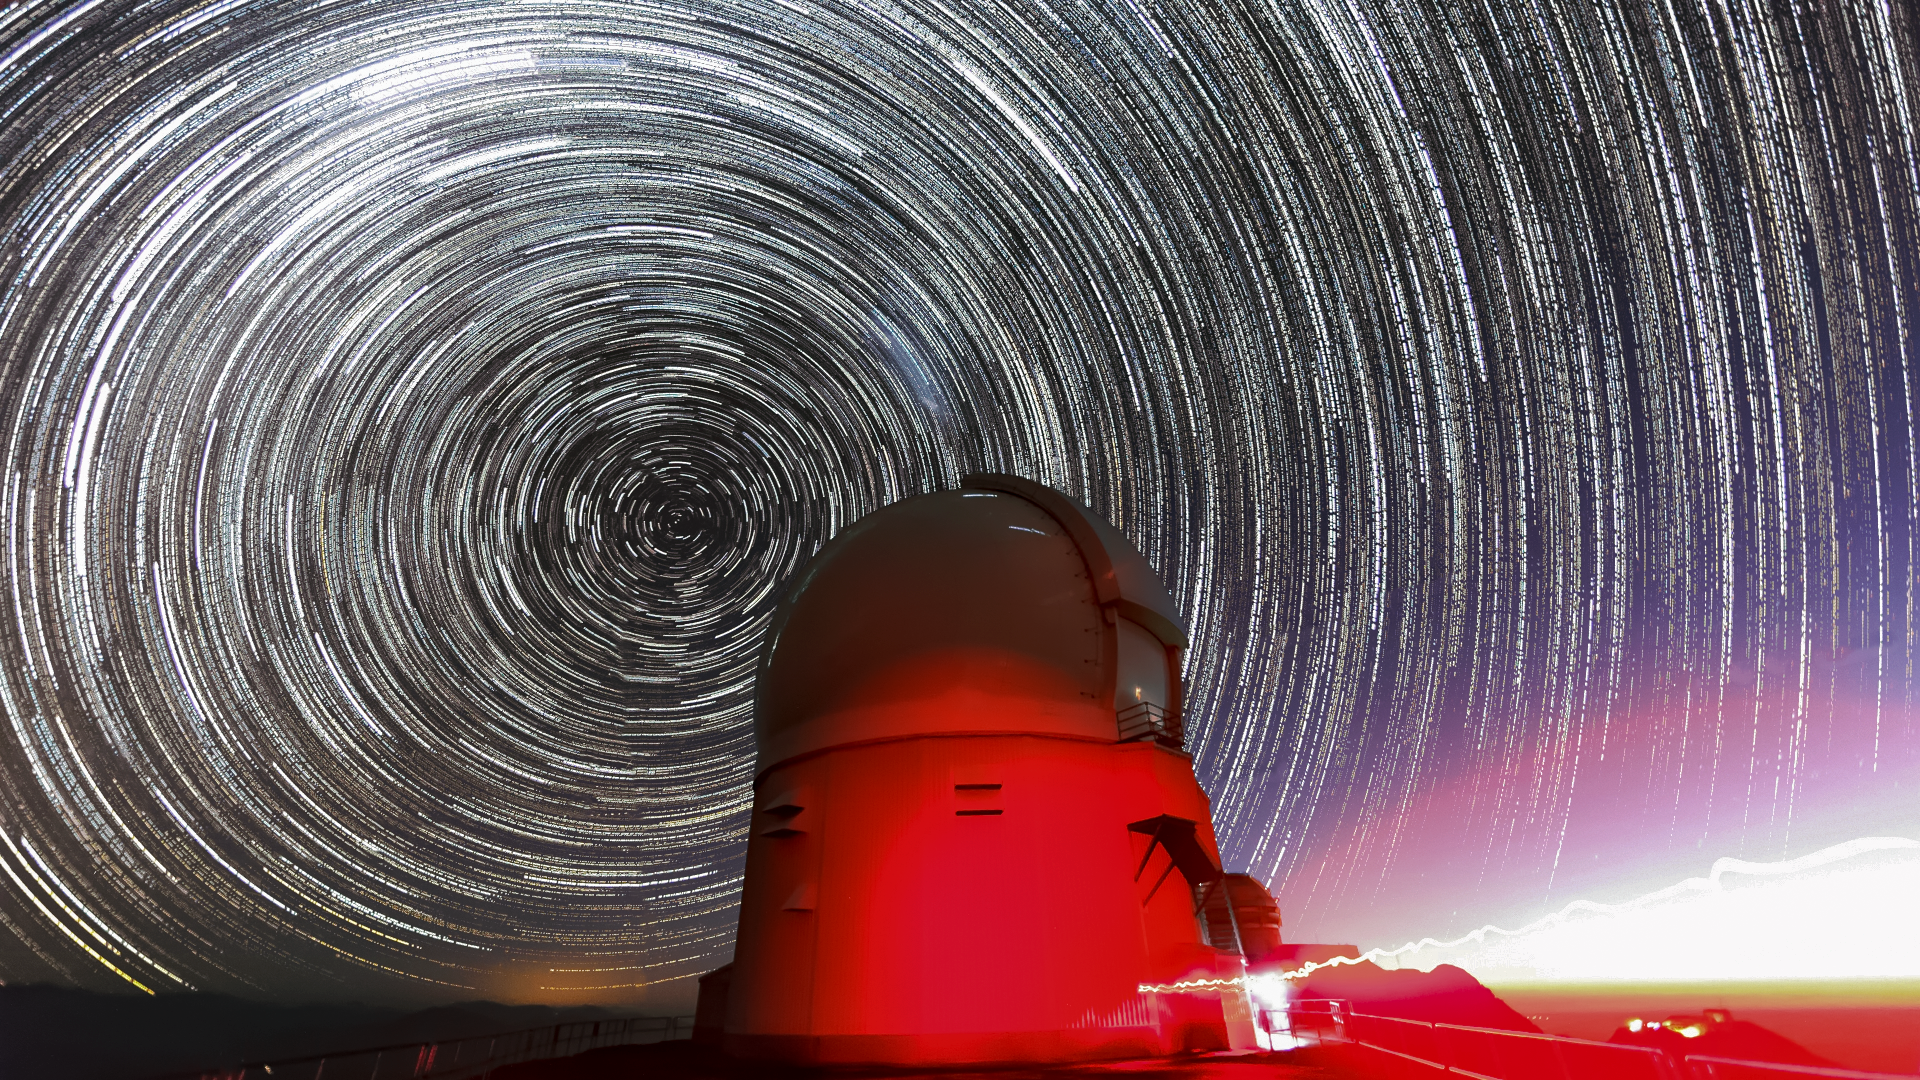

Star Trails over SOAR

Star trails over the Southern Astrophysical Research (SOAR) 4.1 meter aperture telescope on Cerro Pachón.

Credit: International Gemini Observatory/NOIRLab/NSF/AURA/M. Paredes